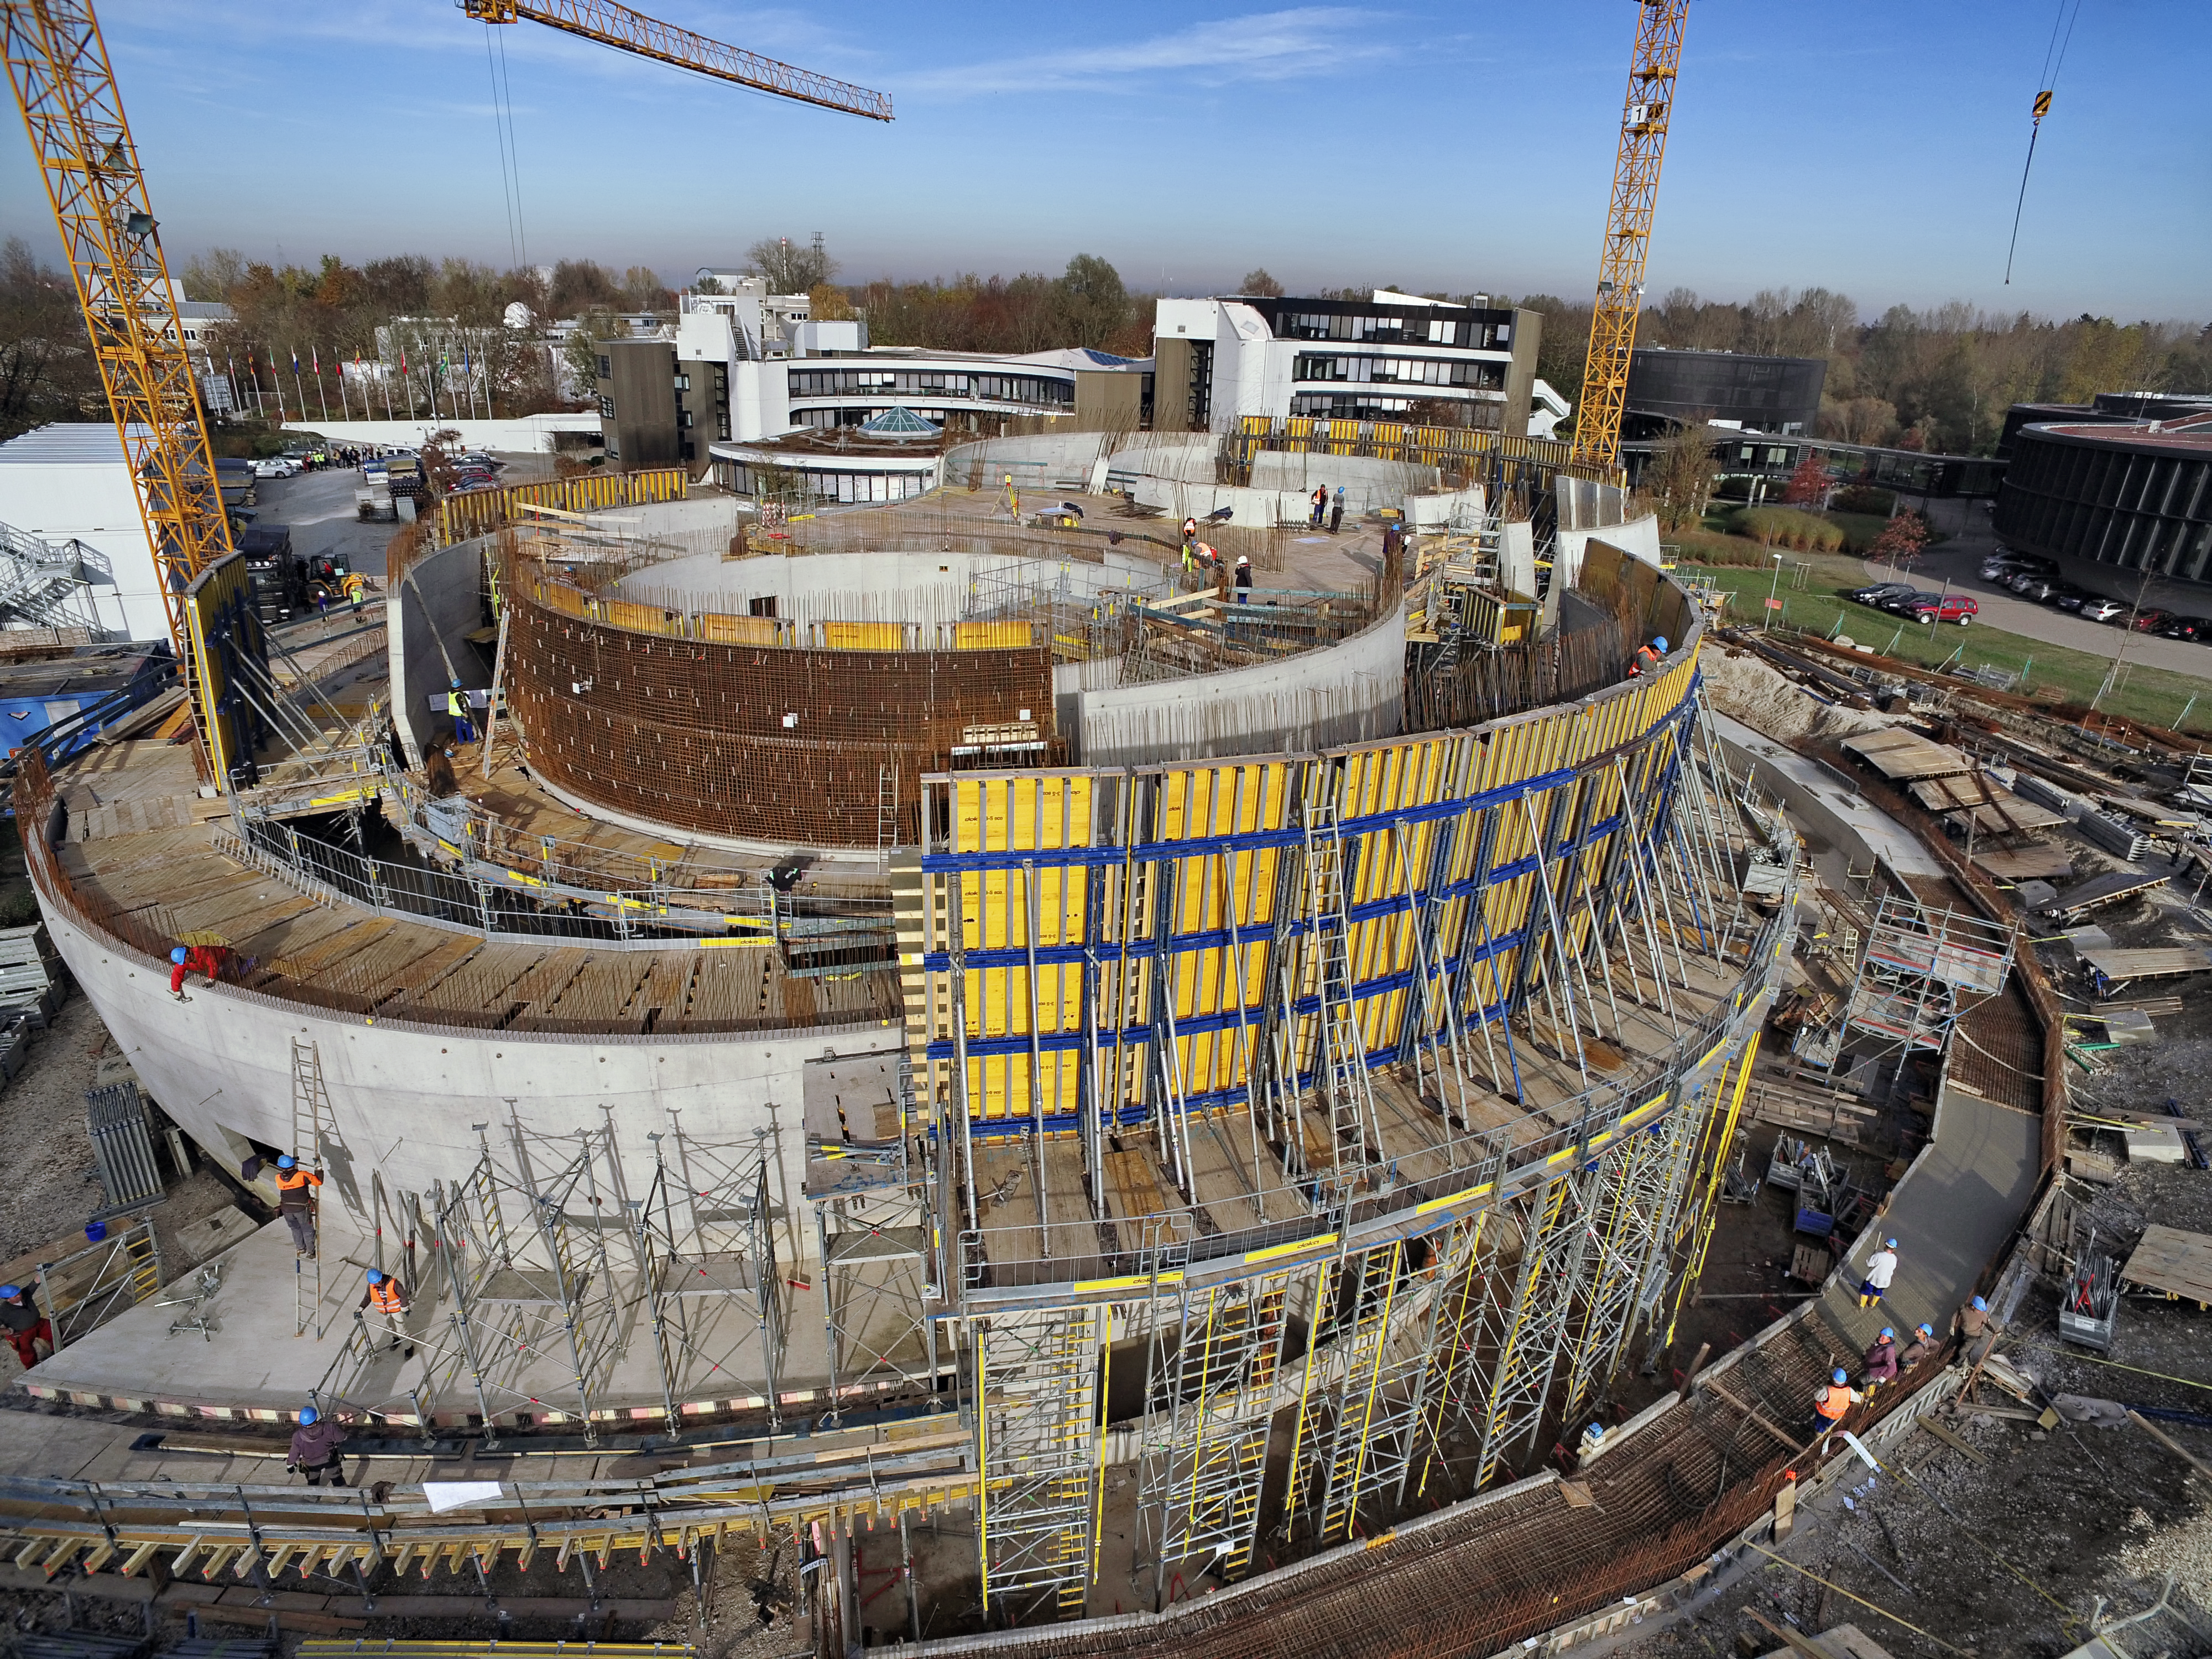

A Supernova in progress!

This drone photograph shows the construction of ESO's Supernova Planetarium & Visitor Centre from a dizzying perspective.

Credit: TUM-FSD/ESO. Supported by Autel Robotics and TUM-FSD